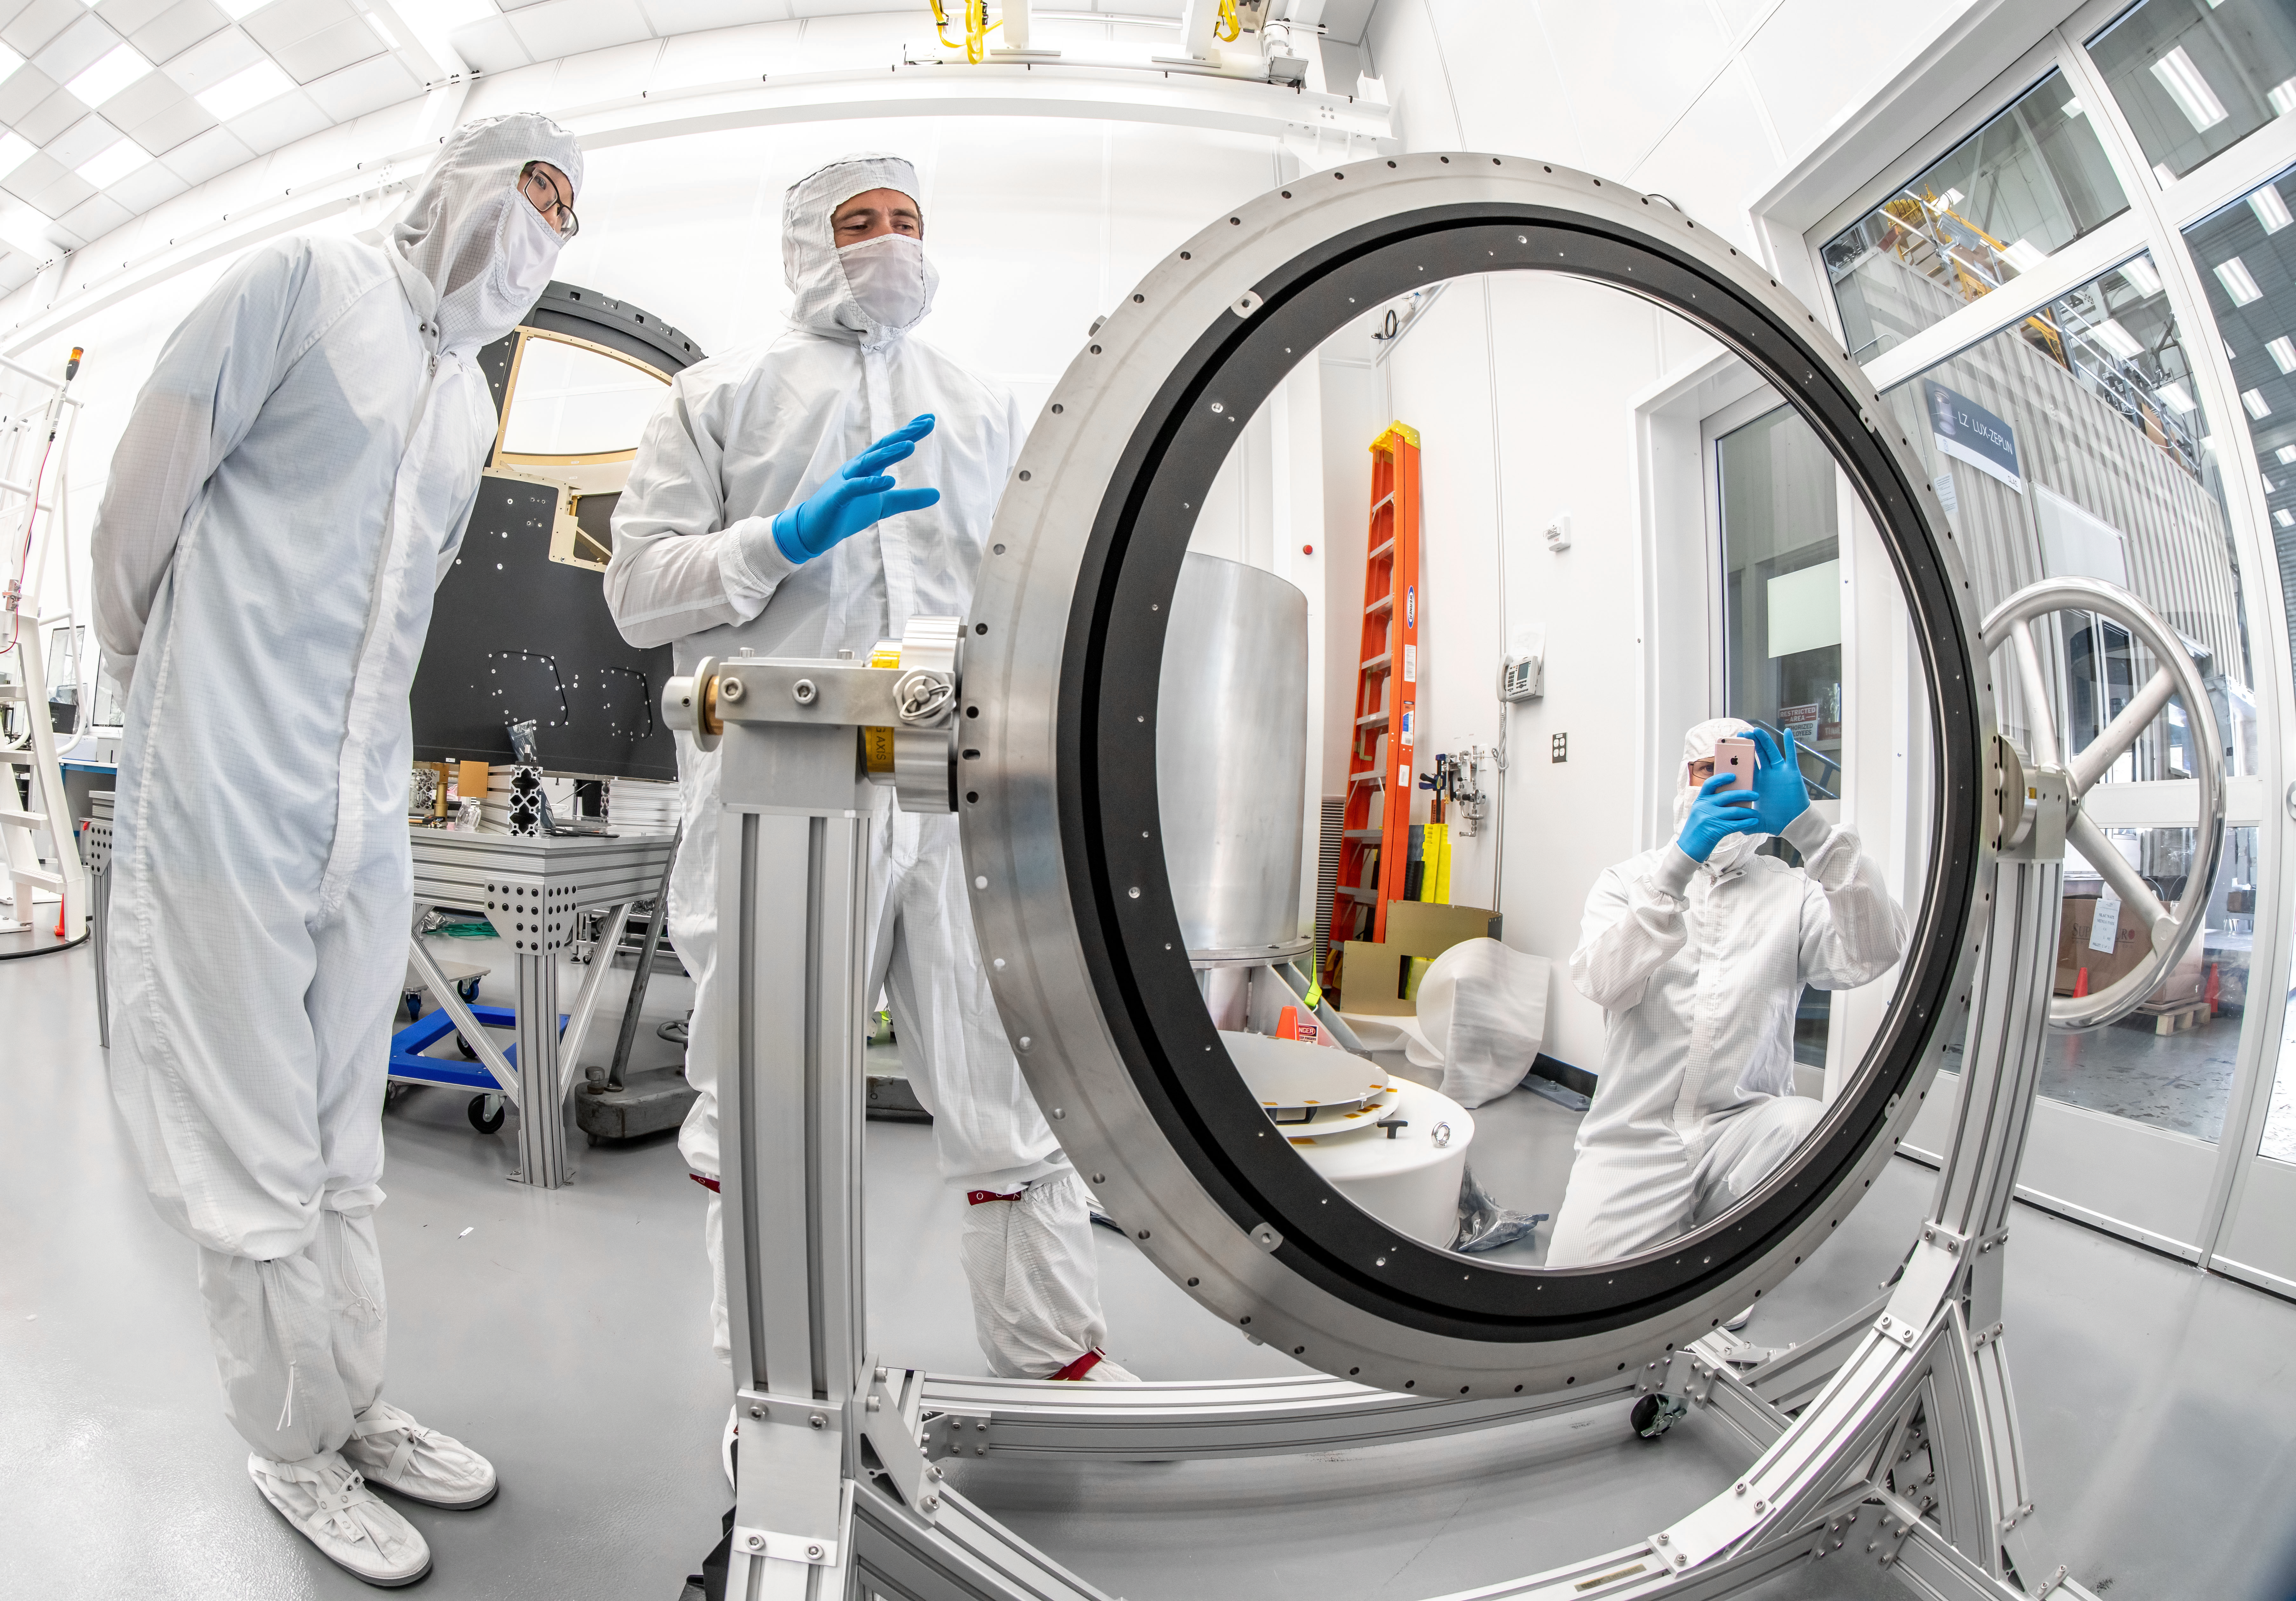

LSST Lens Inspection

Arrival and inspection of the L3 lens of the LSST Camera at a clean room at SLAC. Although smaller than the other two lenses that will go into the camera body, it’s still over 3 feet in diameter and weighs a whopping 200 pounds. L3 will be closest to the 3,200-megapixel camera’s focal plane. It’ll be the final optical element correcting images captured by the imaging sensors, as well as the barrier for the vacuum inside the cryostat that cools imaging sensors to minus 150 degrees Fahrenheit. Work on the lenses has been managed by Lawrence Livermore National Laboratory.

Credit: Jacqueline Orrell/SLAC National Accelerator Laboratory